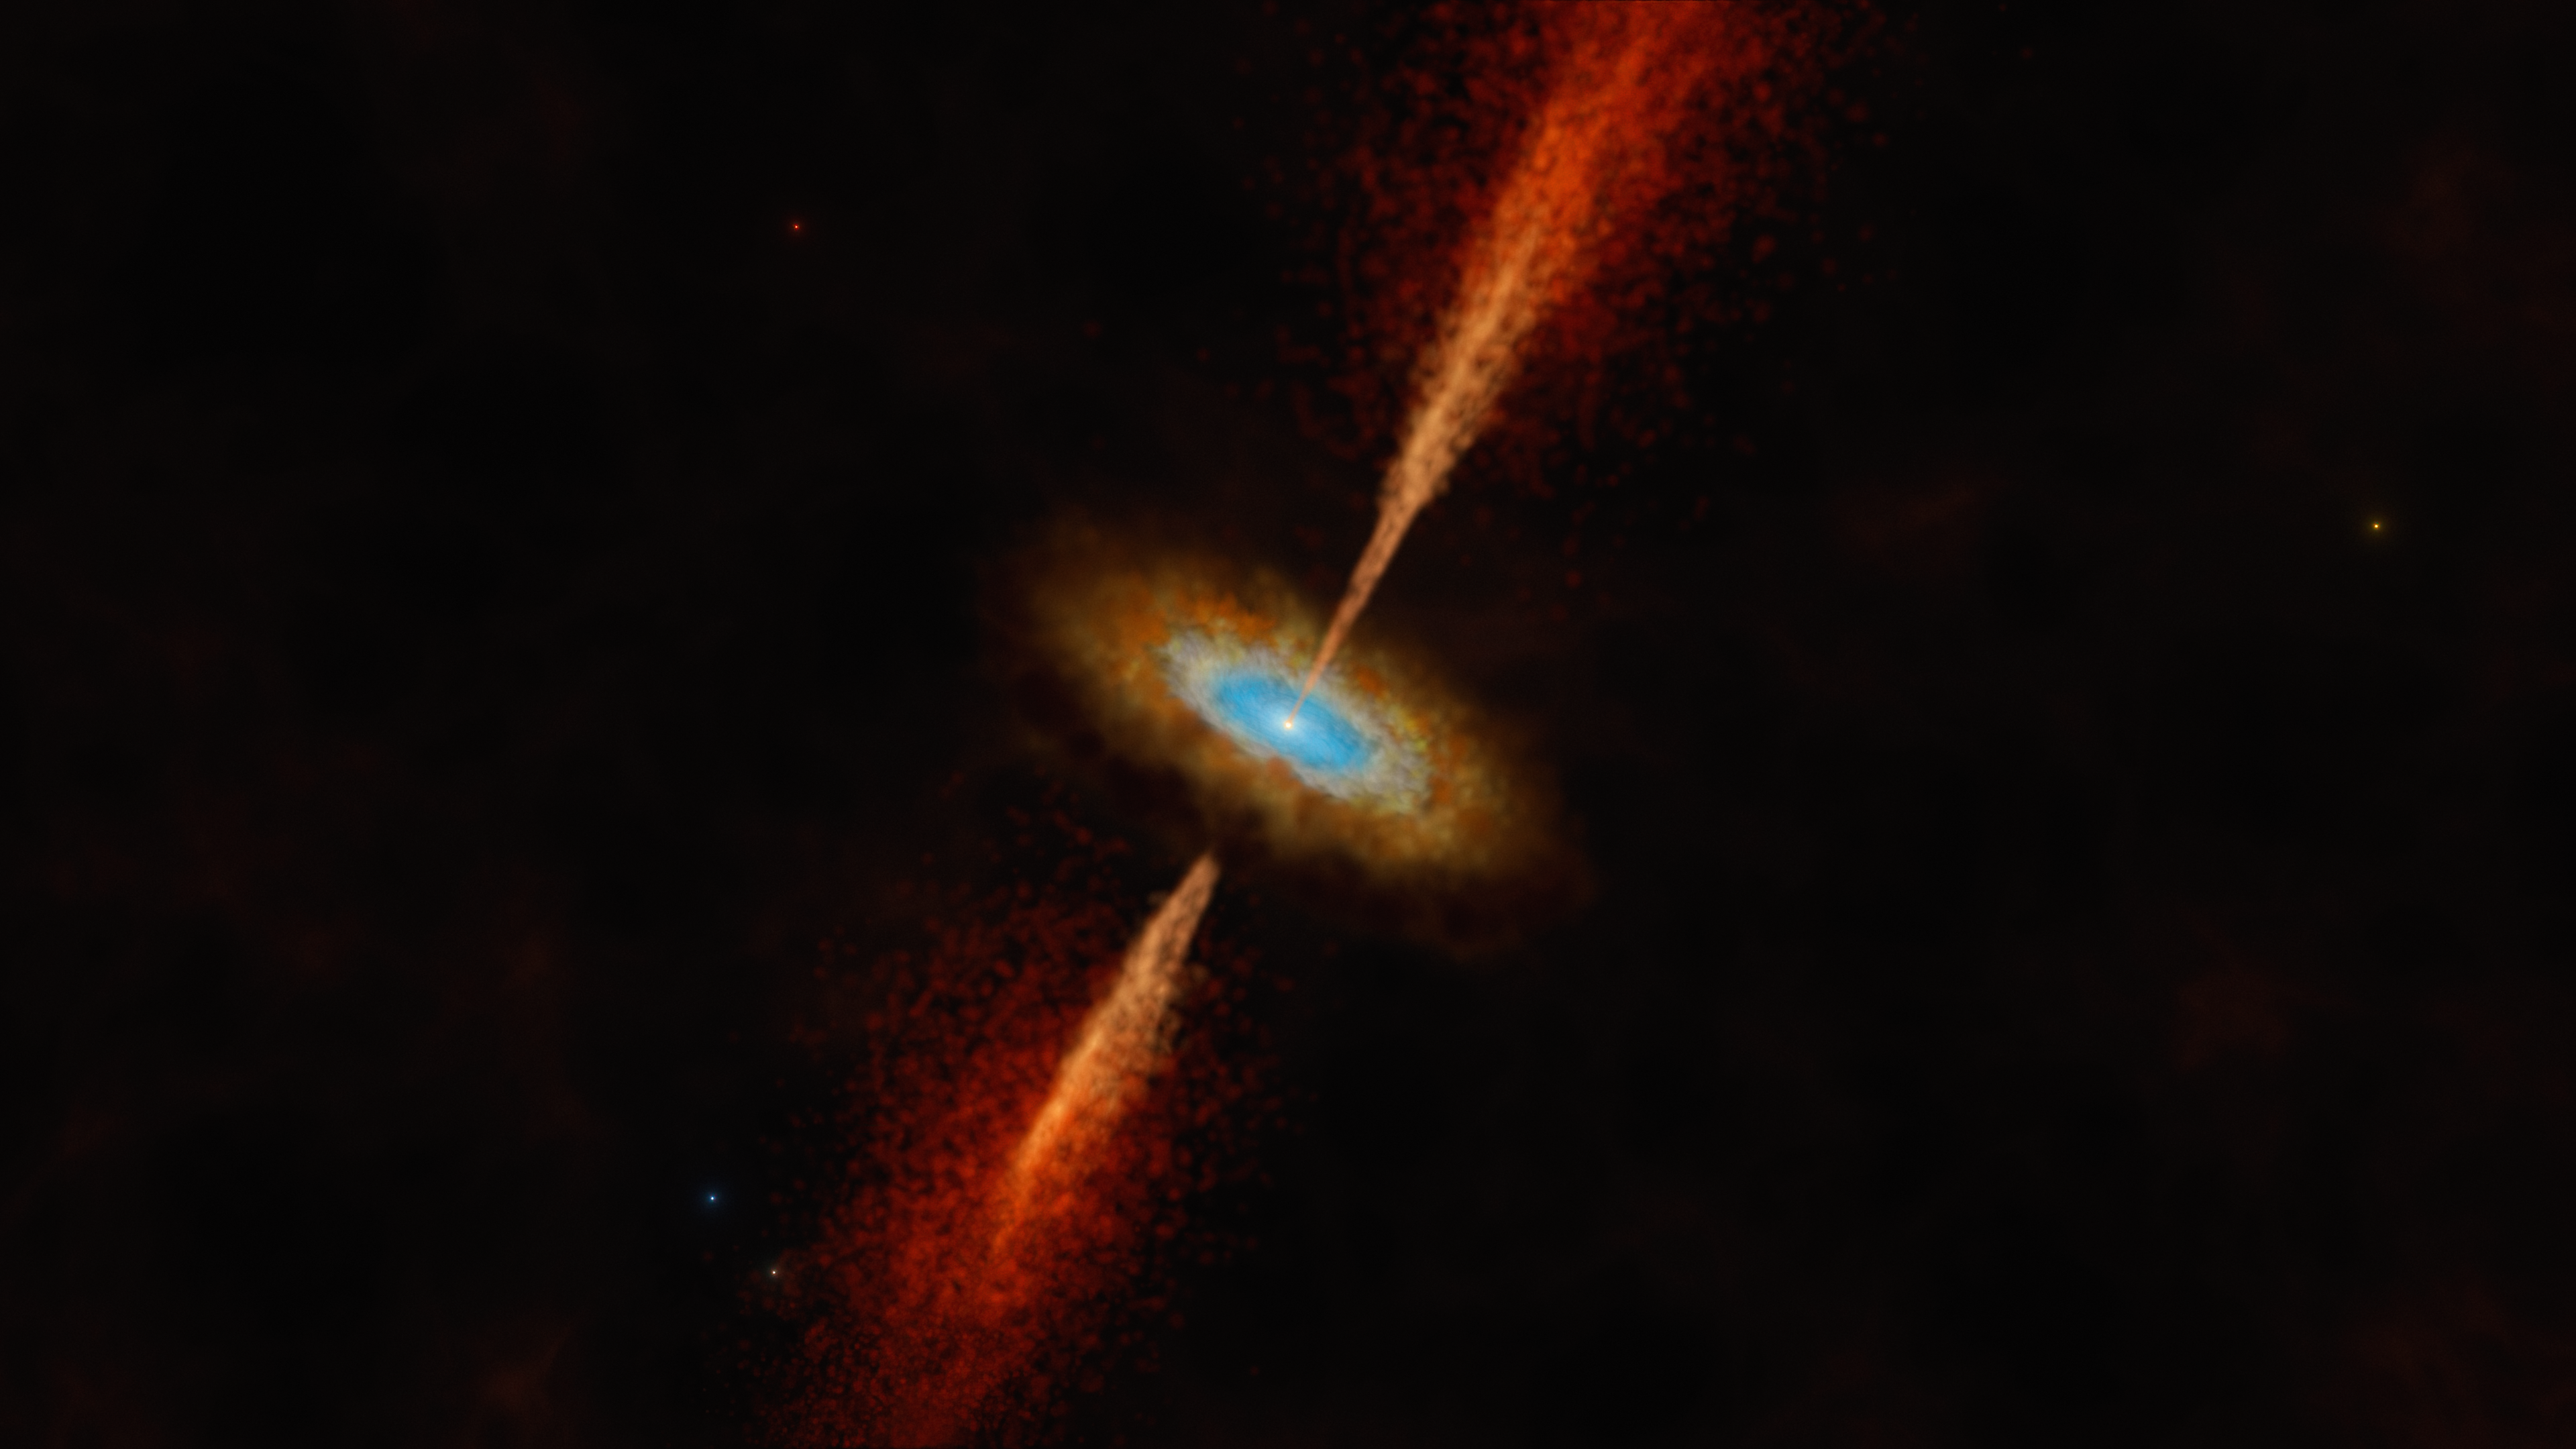

Artist’s impression of the disc and jet in the young star system HH 1177

This artist’s impression shows the HH 1177 system, which is located in the Large Magellanic Cloud, a neighbouring galaxy of our own. The young and massive stellar object glowing in the centre is collecting matter from a dusty disc while also expelling matter in powerful jets. Using the Atacama Large Millimeter/submillimeter Array (ALMA), in which ESO is a partner, a team of astronomers managed to find evidence for the presence of this disc by observing its rotation. This is the first time a disc around a young star — the type of disc identical to those forming planets in our own galaxy — has been discovered in another galaxy.

Credit: ESO/M. Kornmesser